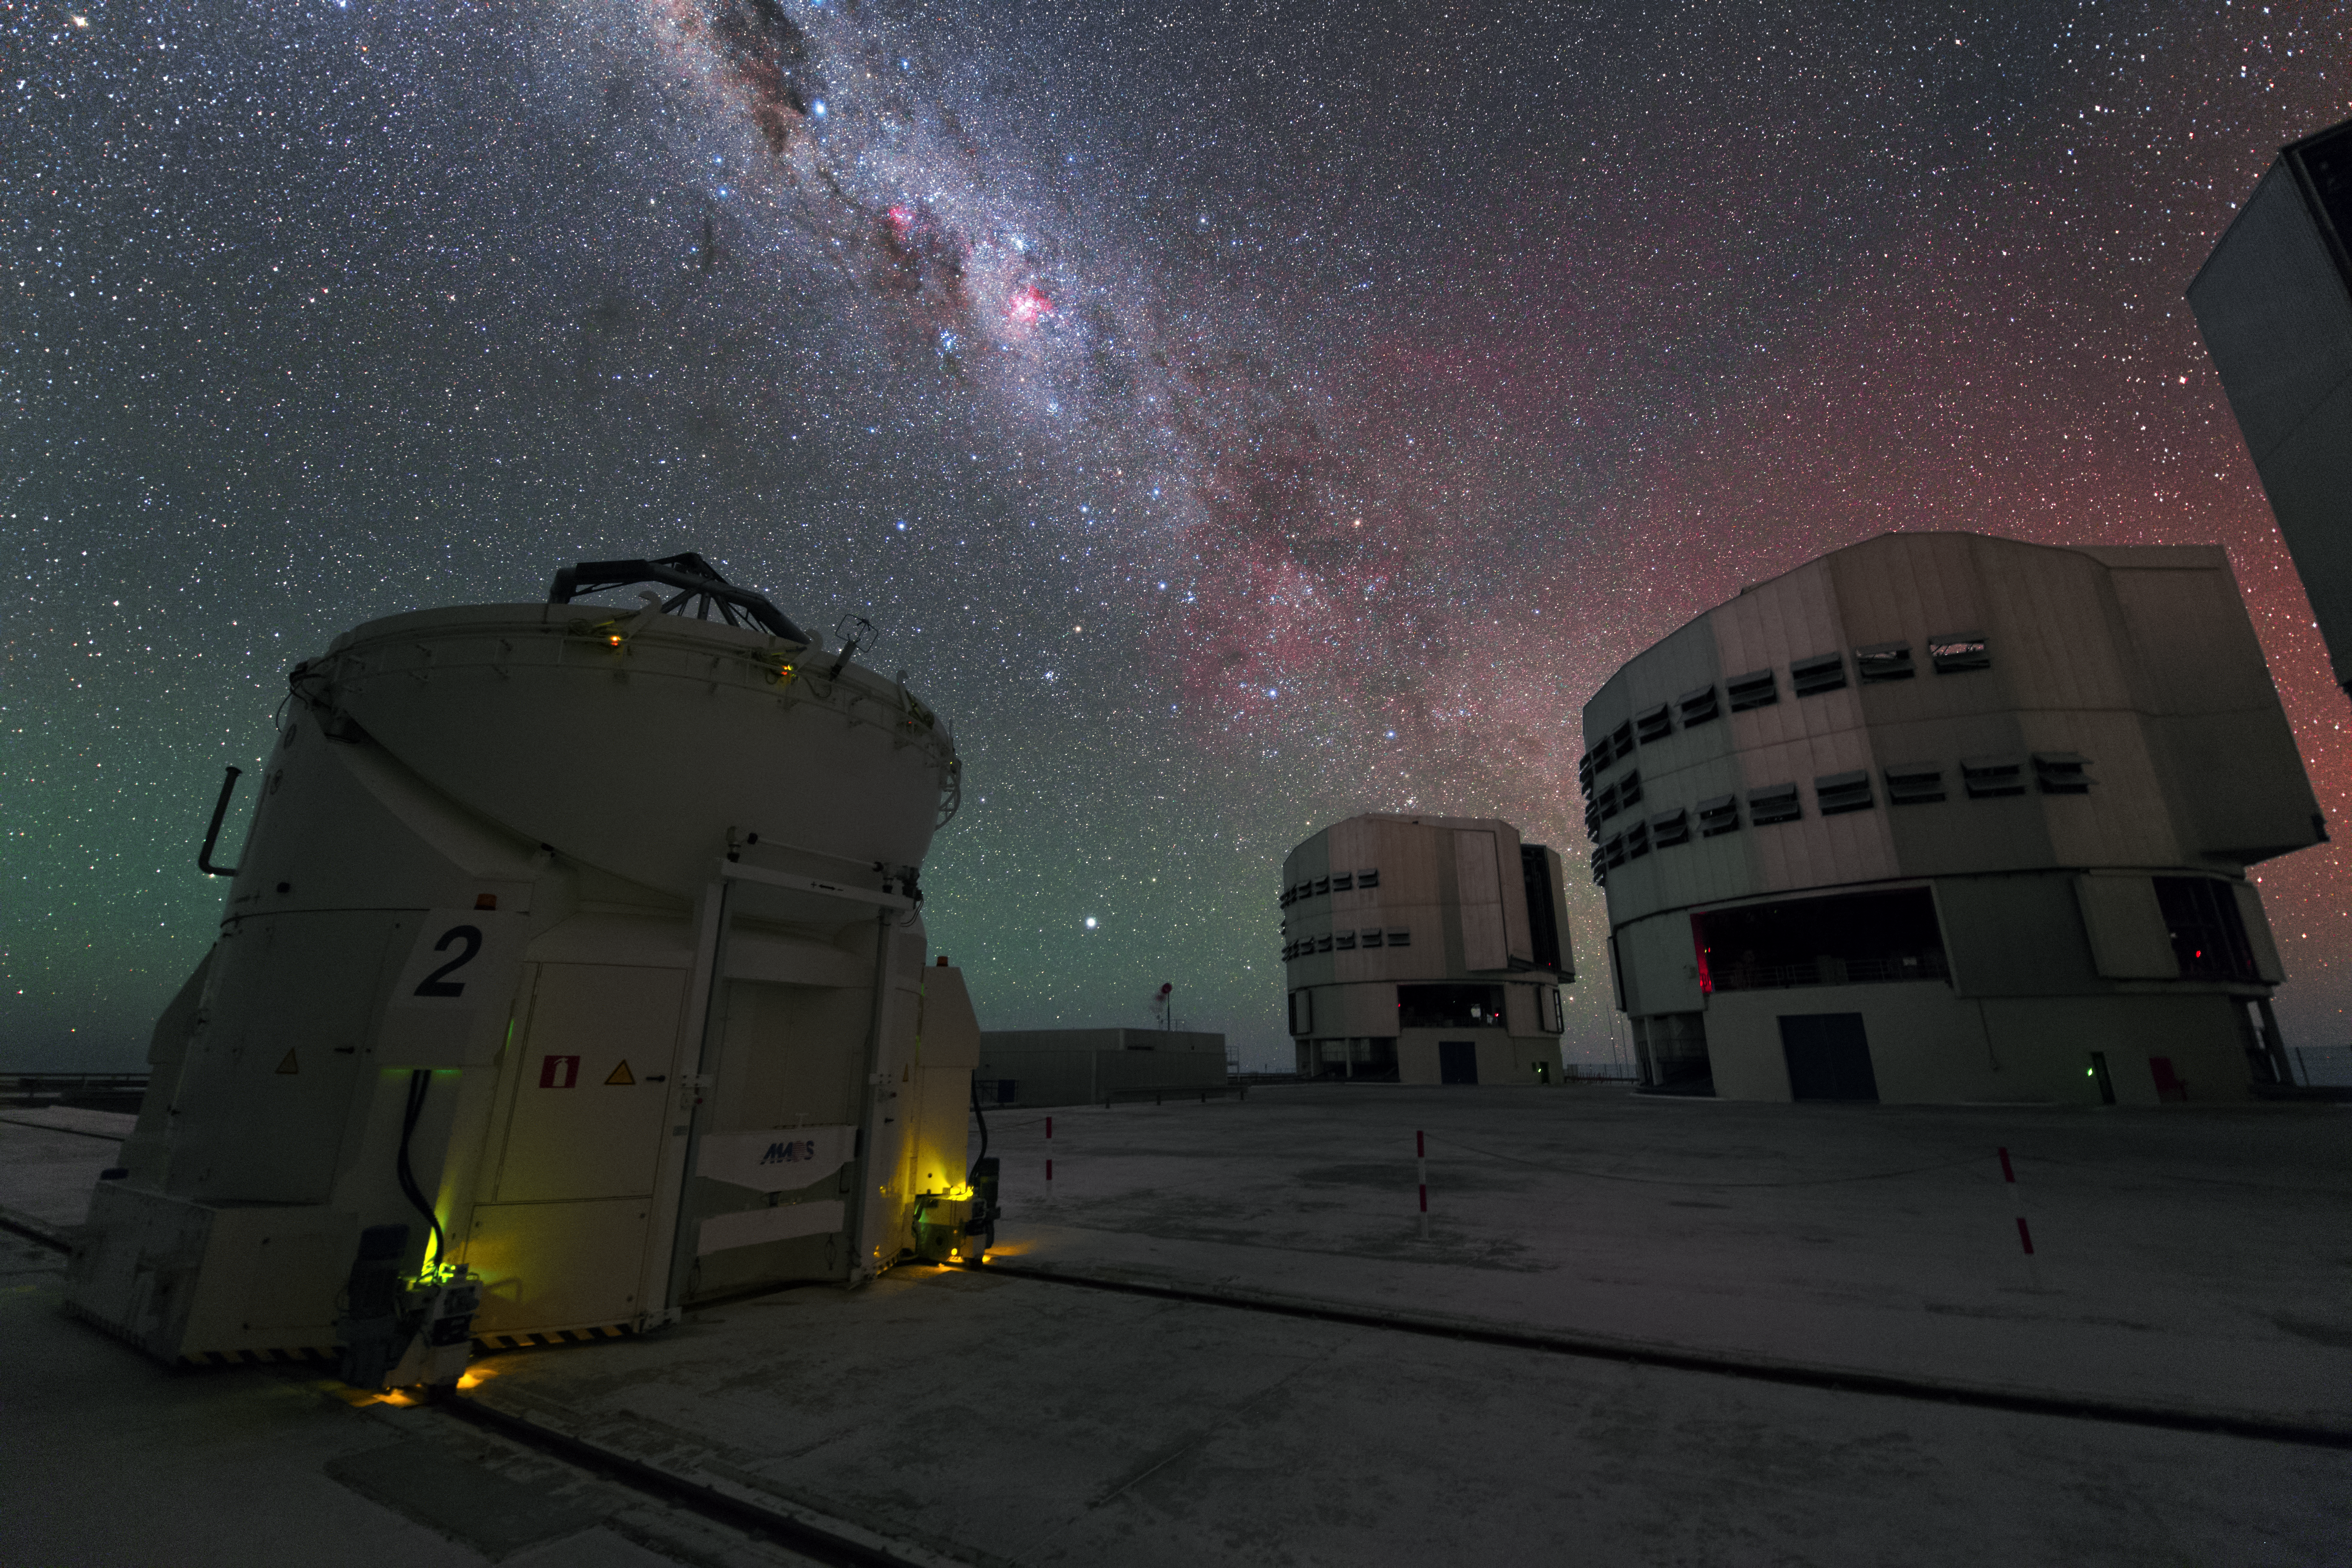

The VLT under the Milky Way in UHD

This image captures three of eight telescopes belonging to the Very Large Telescope array (VLT) at the Paranal Observatory: two of four 8.2-metre Unit Telescopes in the back and one of four 1.8-meter Auxiliary Telescopes in the front. Each telescope can be used on its own, or connected to the others to form the Very Large Telescope Interferometer (VLTI). Furthermore, the Auxiliary Telescopes can be moved across the VLT platform automatically. Above the Paranal scene, the Milky Way galaxy stretches across the night sky.

Credit: ESO/Y. Beletsky